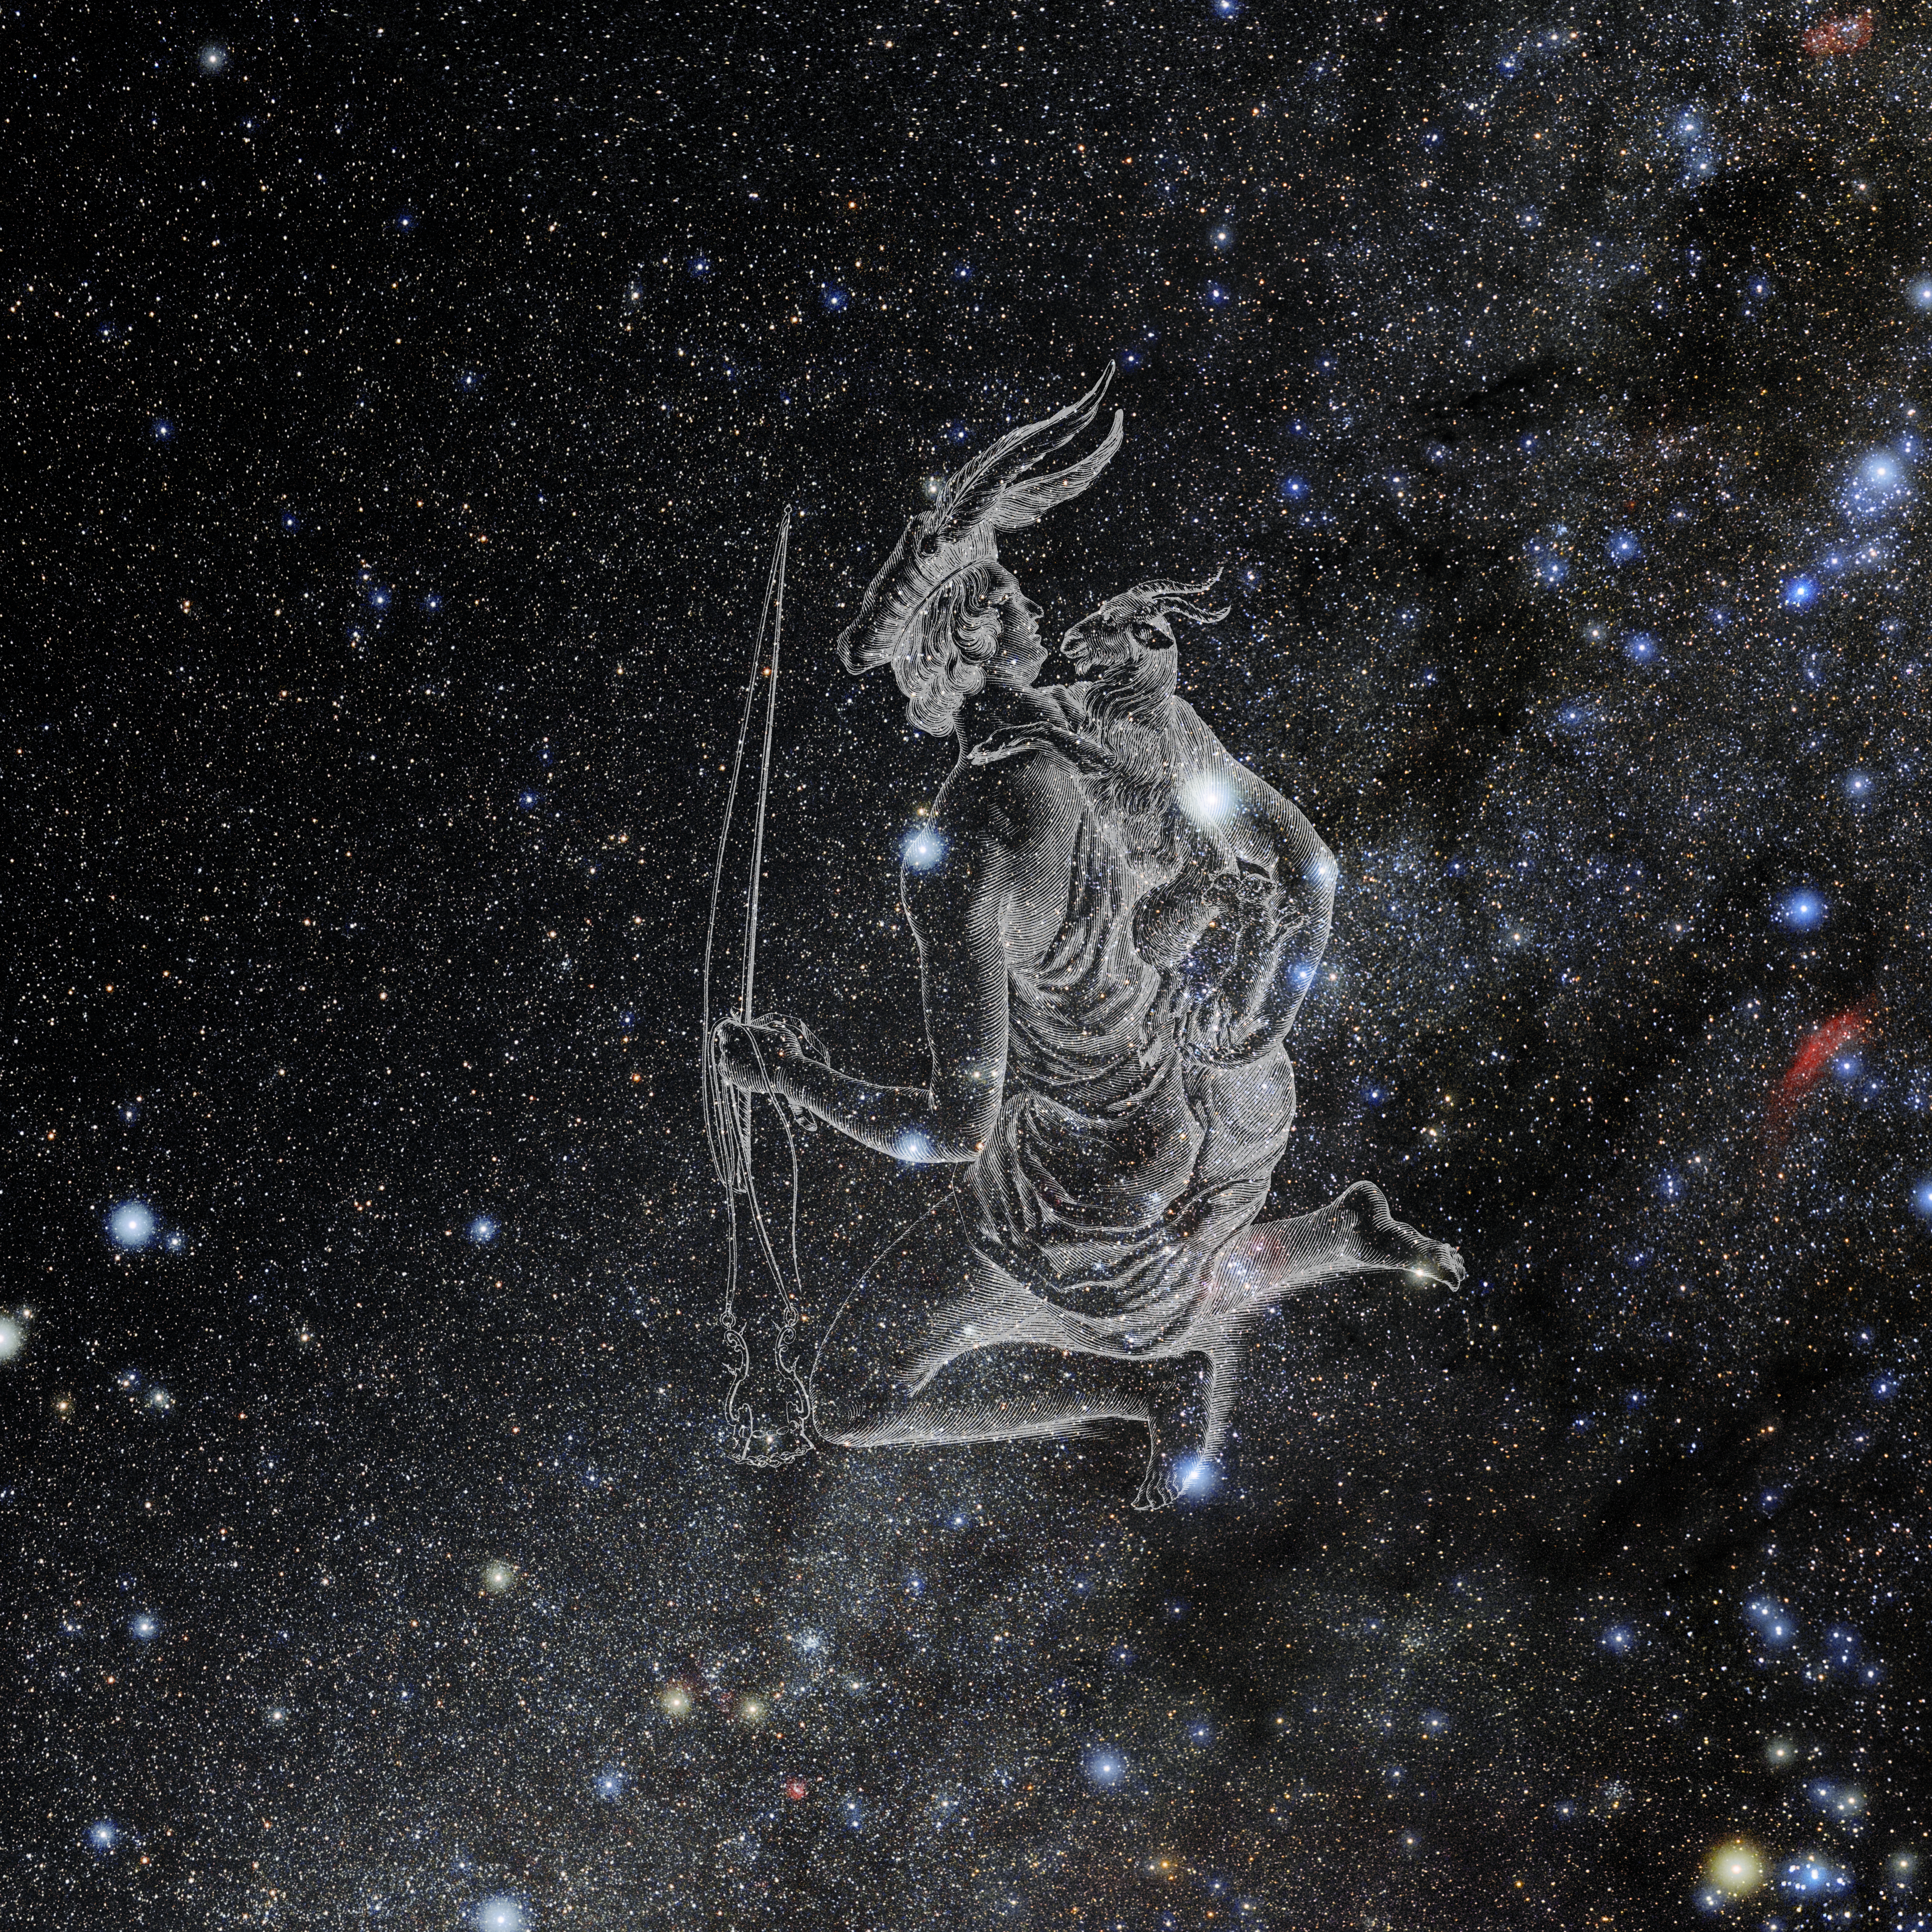

Auriga with Hevelius Drawing

Photo of the constellation Auriga from NOIRLab's 88 Constellations project showing Johannes Hevelius drawing of the constellation in Uranographia, his celestial catalogue in 1690.
Here is the version with the constellation 'stick figure' and here the unannotated version.

Credit: E. Slawik/NOIRLab/NSF/AURA/M. Zamani/J. Hevelius/NASA Universe of Learning/USNO/STScI